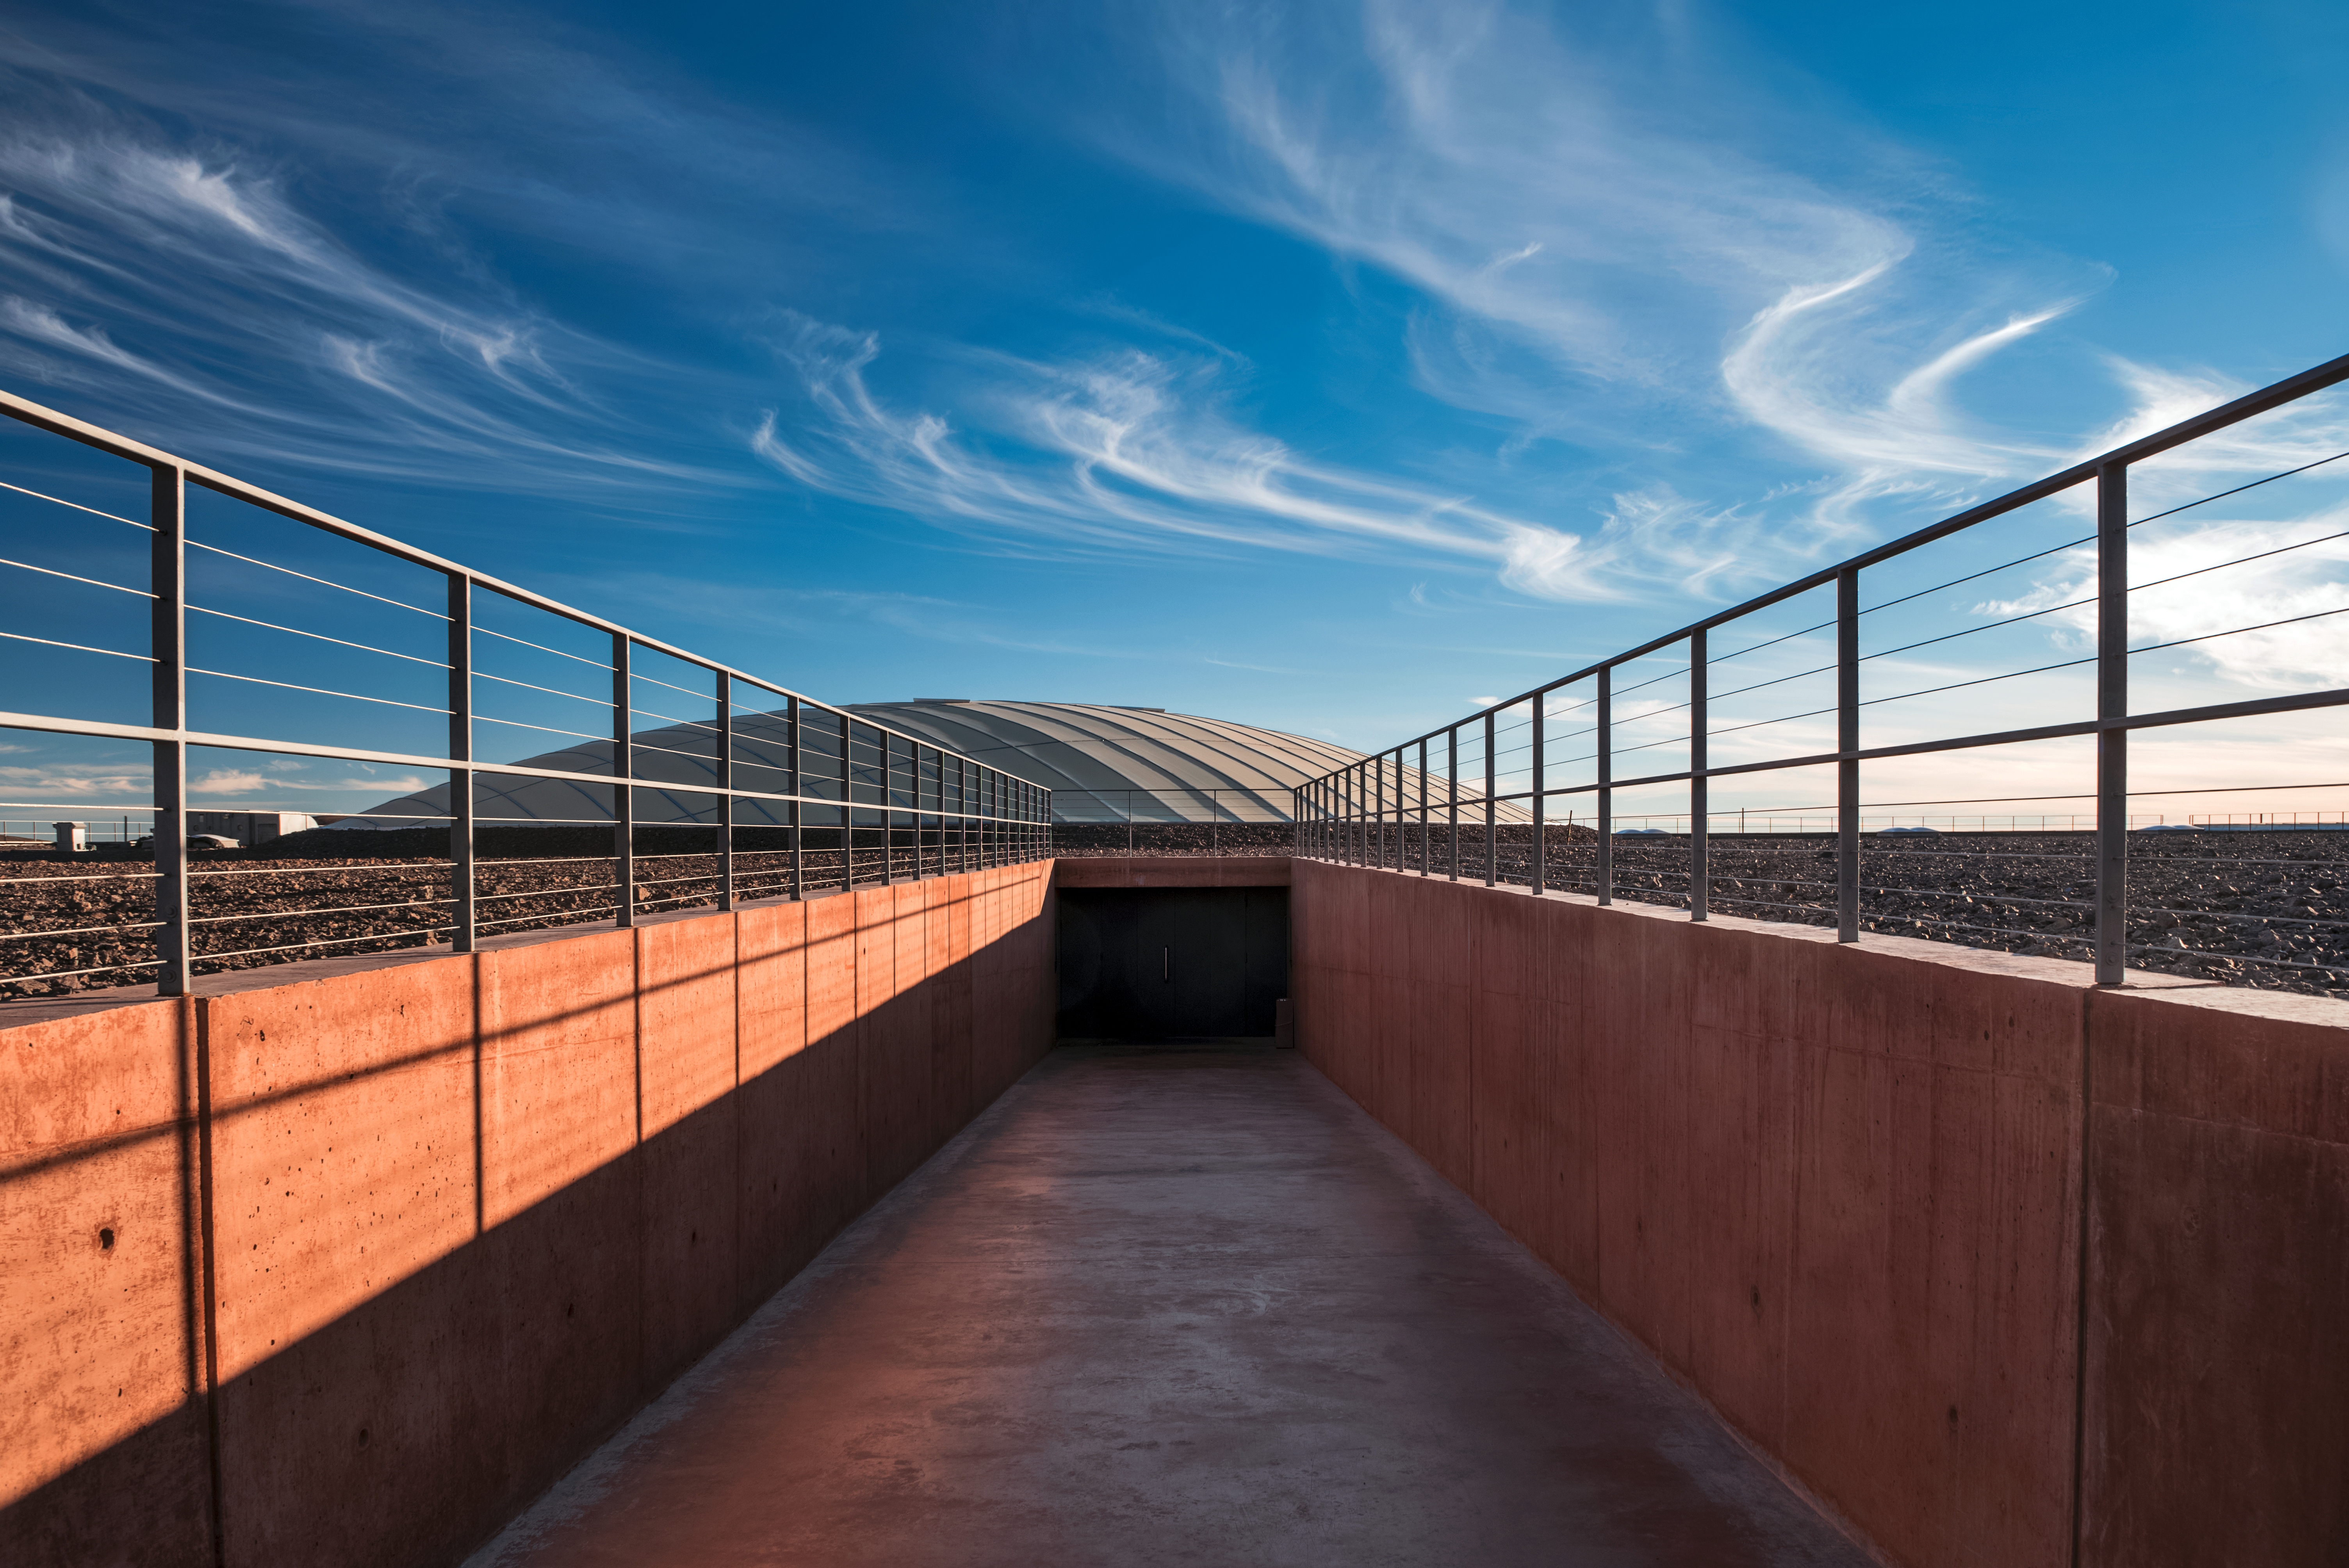

Blue skies over La Residencia

The distinctive dome of the award-winning La Residencia, accommodation for persons using the telescopes at ESO's Paranal Observatory, is pictured below blue skies and Cirrus clouds. Paranal Observatory is located in the Atacama desert of northern Chile.

Credit: ESO/A. Ghizzi Panizza (www.albertoghizzipanizza.com)